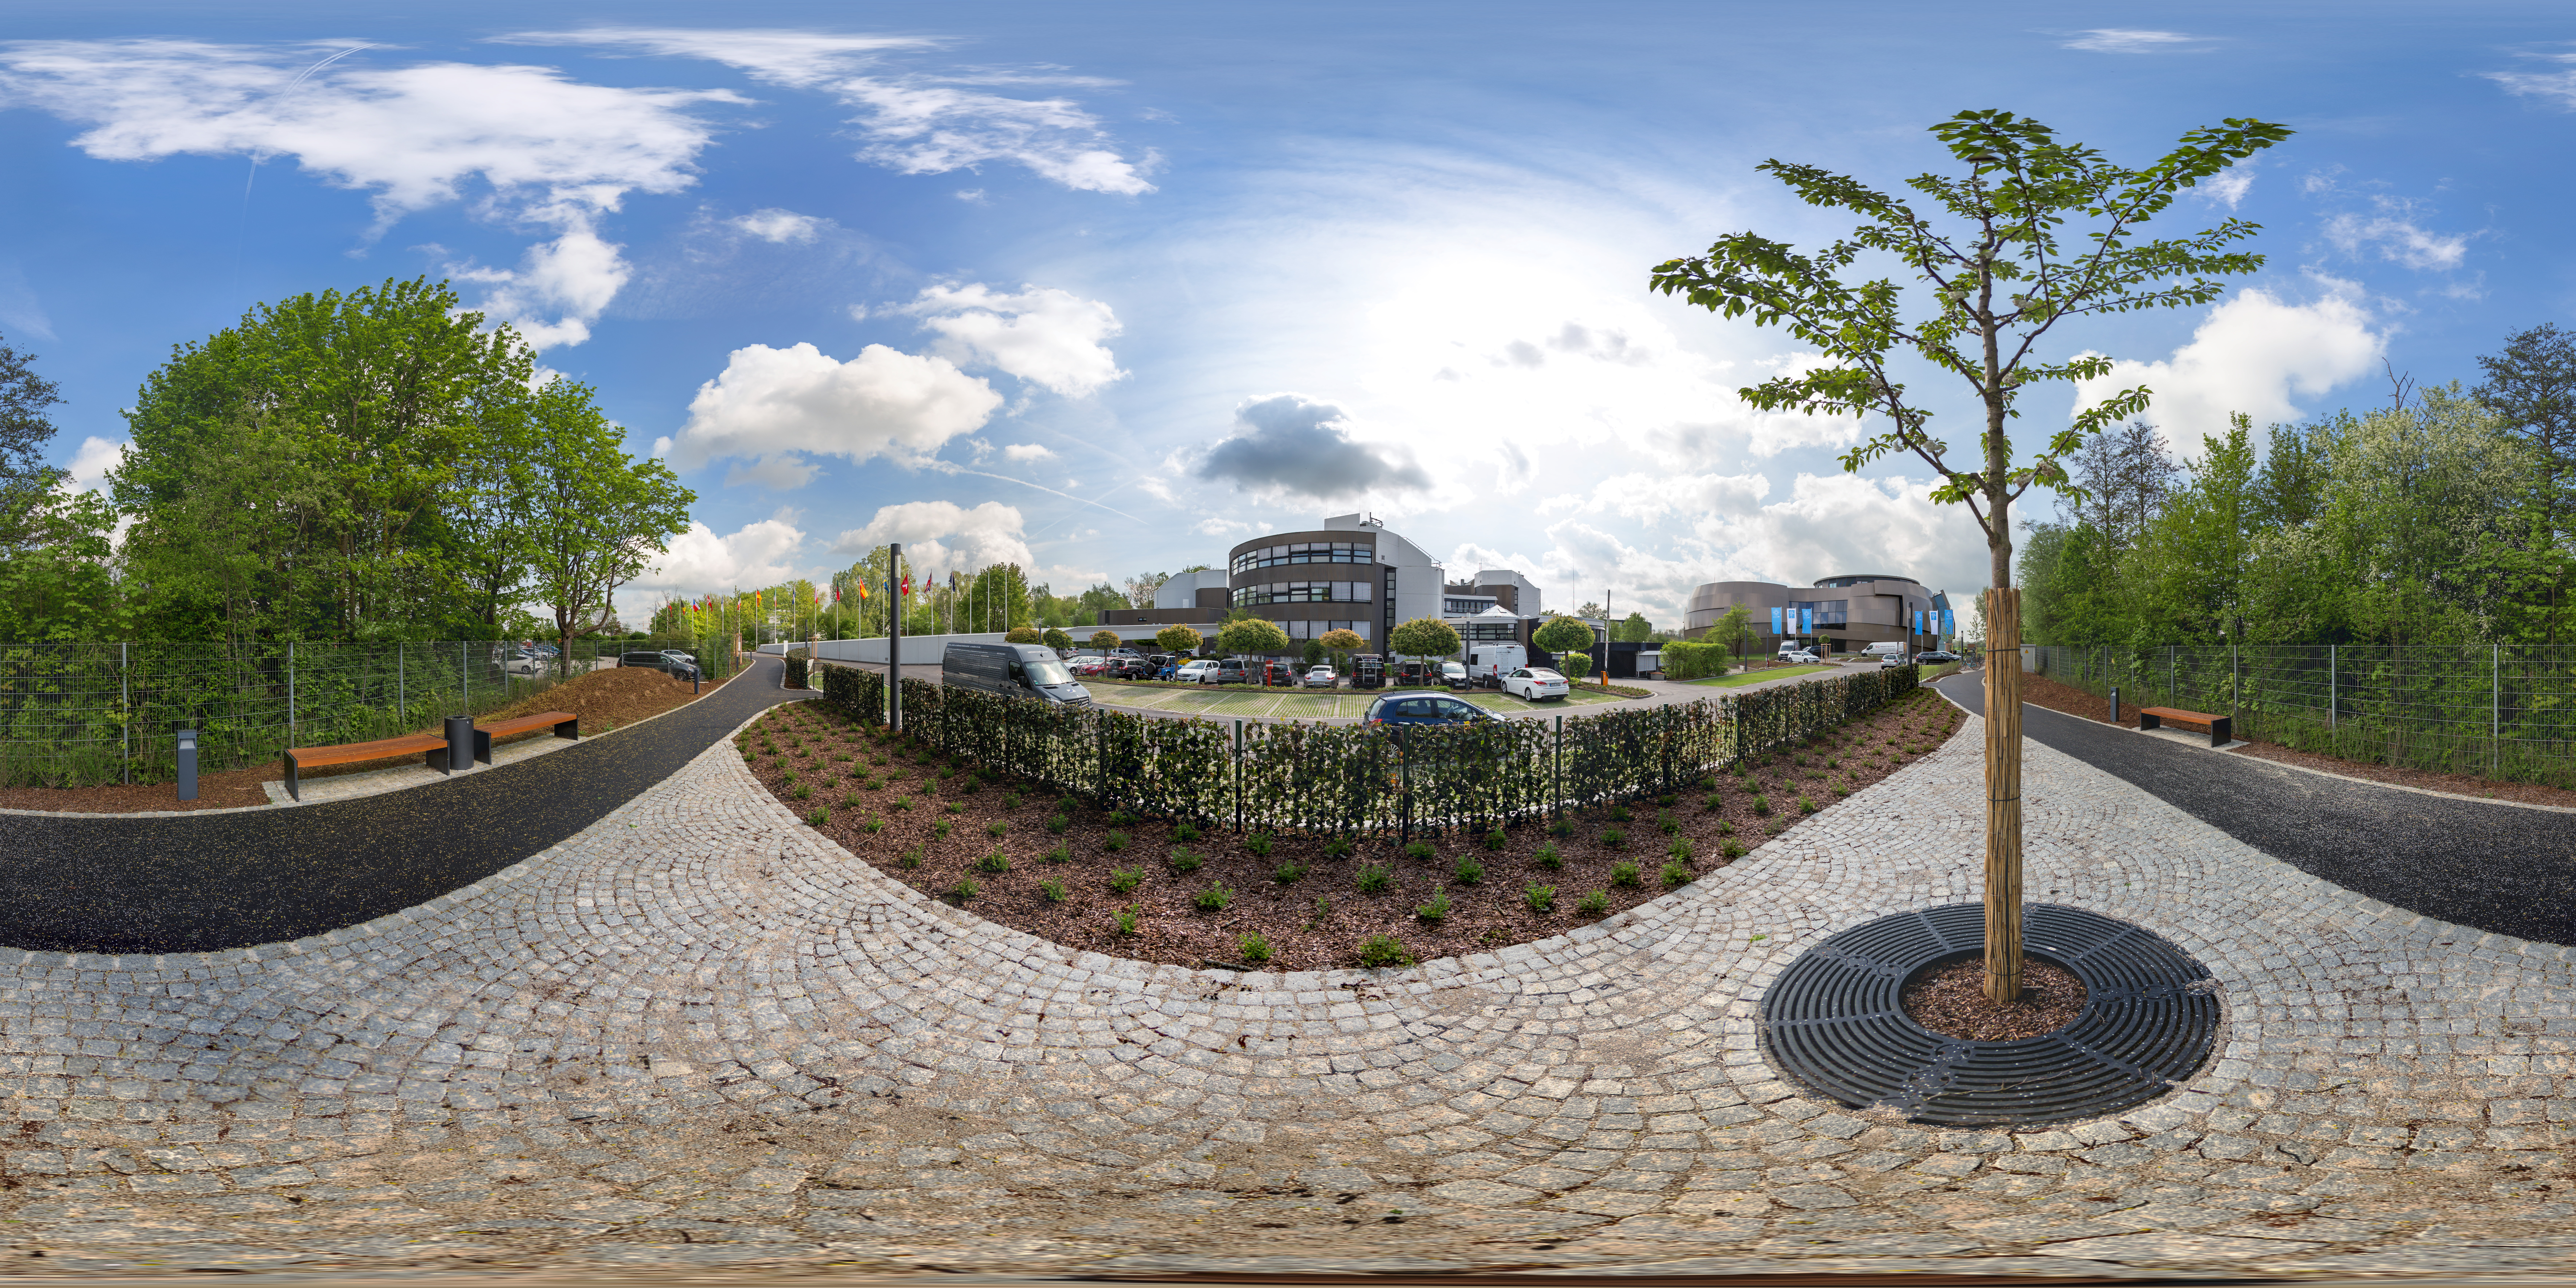

Panoramic Supernova view

A panoramic view of the approaches to the ESO HQ building and the ESO Supernova Planetarium & Visitor Centre.

Credit: ESO/P. Horálek